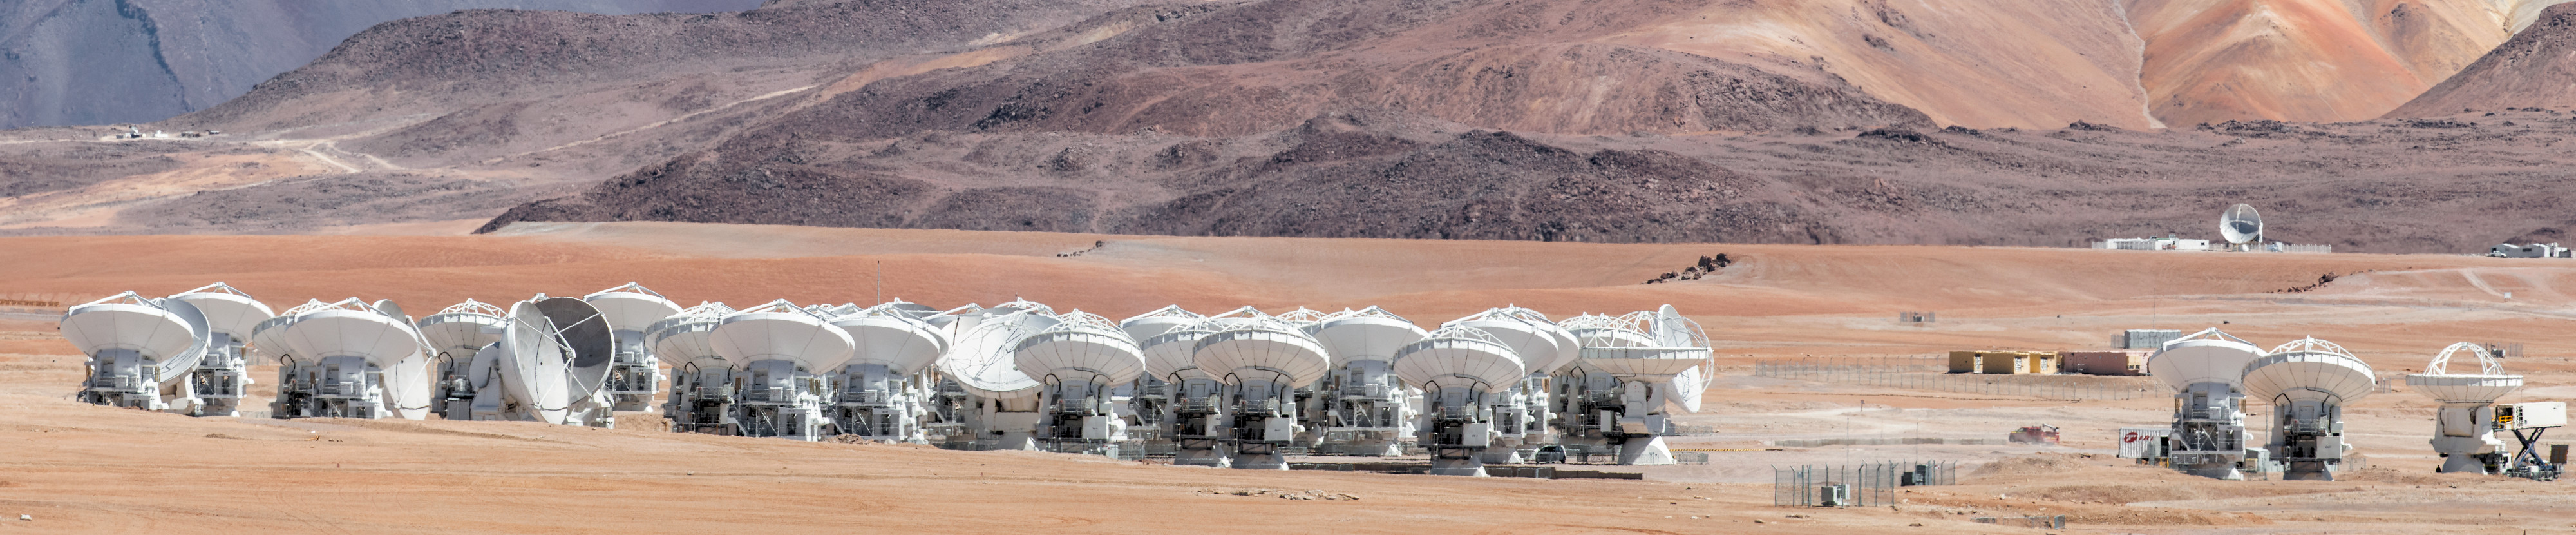

The telescopes of ALMA

The telescopes of the ALMA array spread across the desolate Chajnantor plateau.

Credit: Sergio Otárola - ALMA (ESO/NAOJ/NRAO)